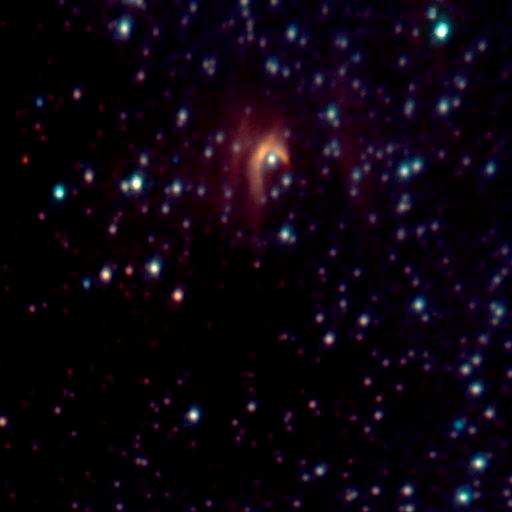

IRS-8 Bow-Shock

The object, known by the unglamorous name of IRS8, was only an ill-defined smudge until Gemini came along. Now, the Gemini telescope's advanced optics show that IRS8 appears to be a star that is plowing through a poorly understood gas and dust cloud near the galactic center. Moving relative to the cloud, the star creates a very obvious bow-shock wave, similar to the wave that forms in front of a boat as it goes through water. See Image Release for details Technical Details: Images obtained in July and August 2000 using Gemini with Hokupa'a/QUIRC Adaptive Optics system. Each image is made from H (1.65µm) and K' (2.1µm) filters. Pixel scale is approximately 0.02 arcsec/pixel. Integration times ranged from 10-15 minutes pe

Credit: International Gemini Observatory, National Science Foundation and the University of Hawaii Adaptive Optics Group